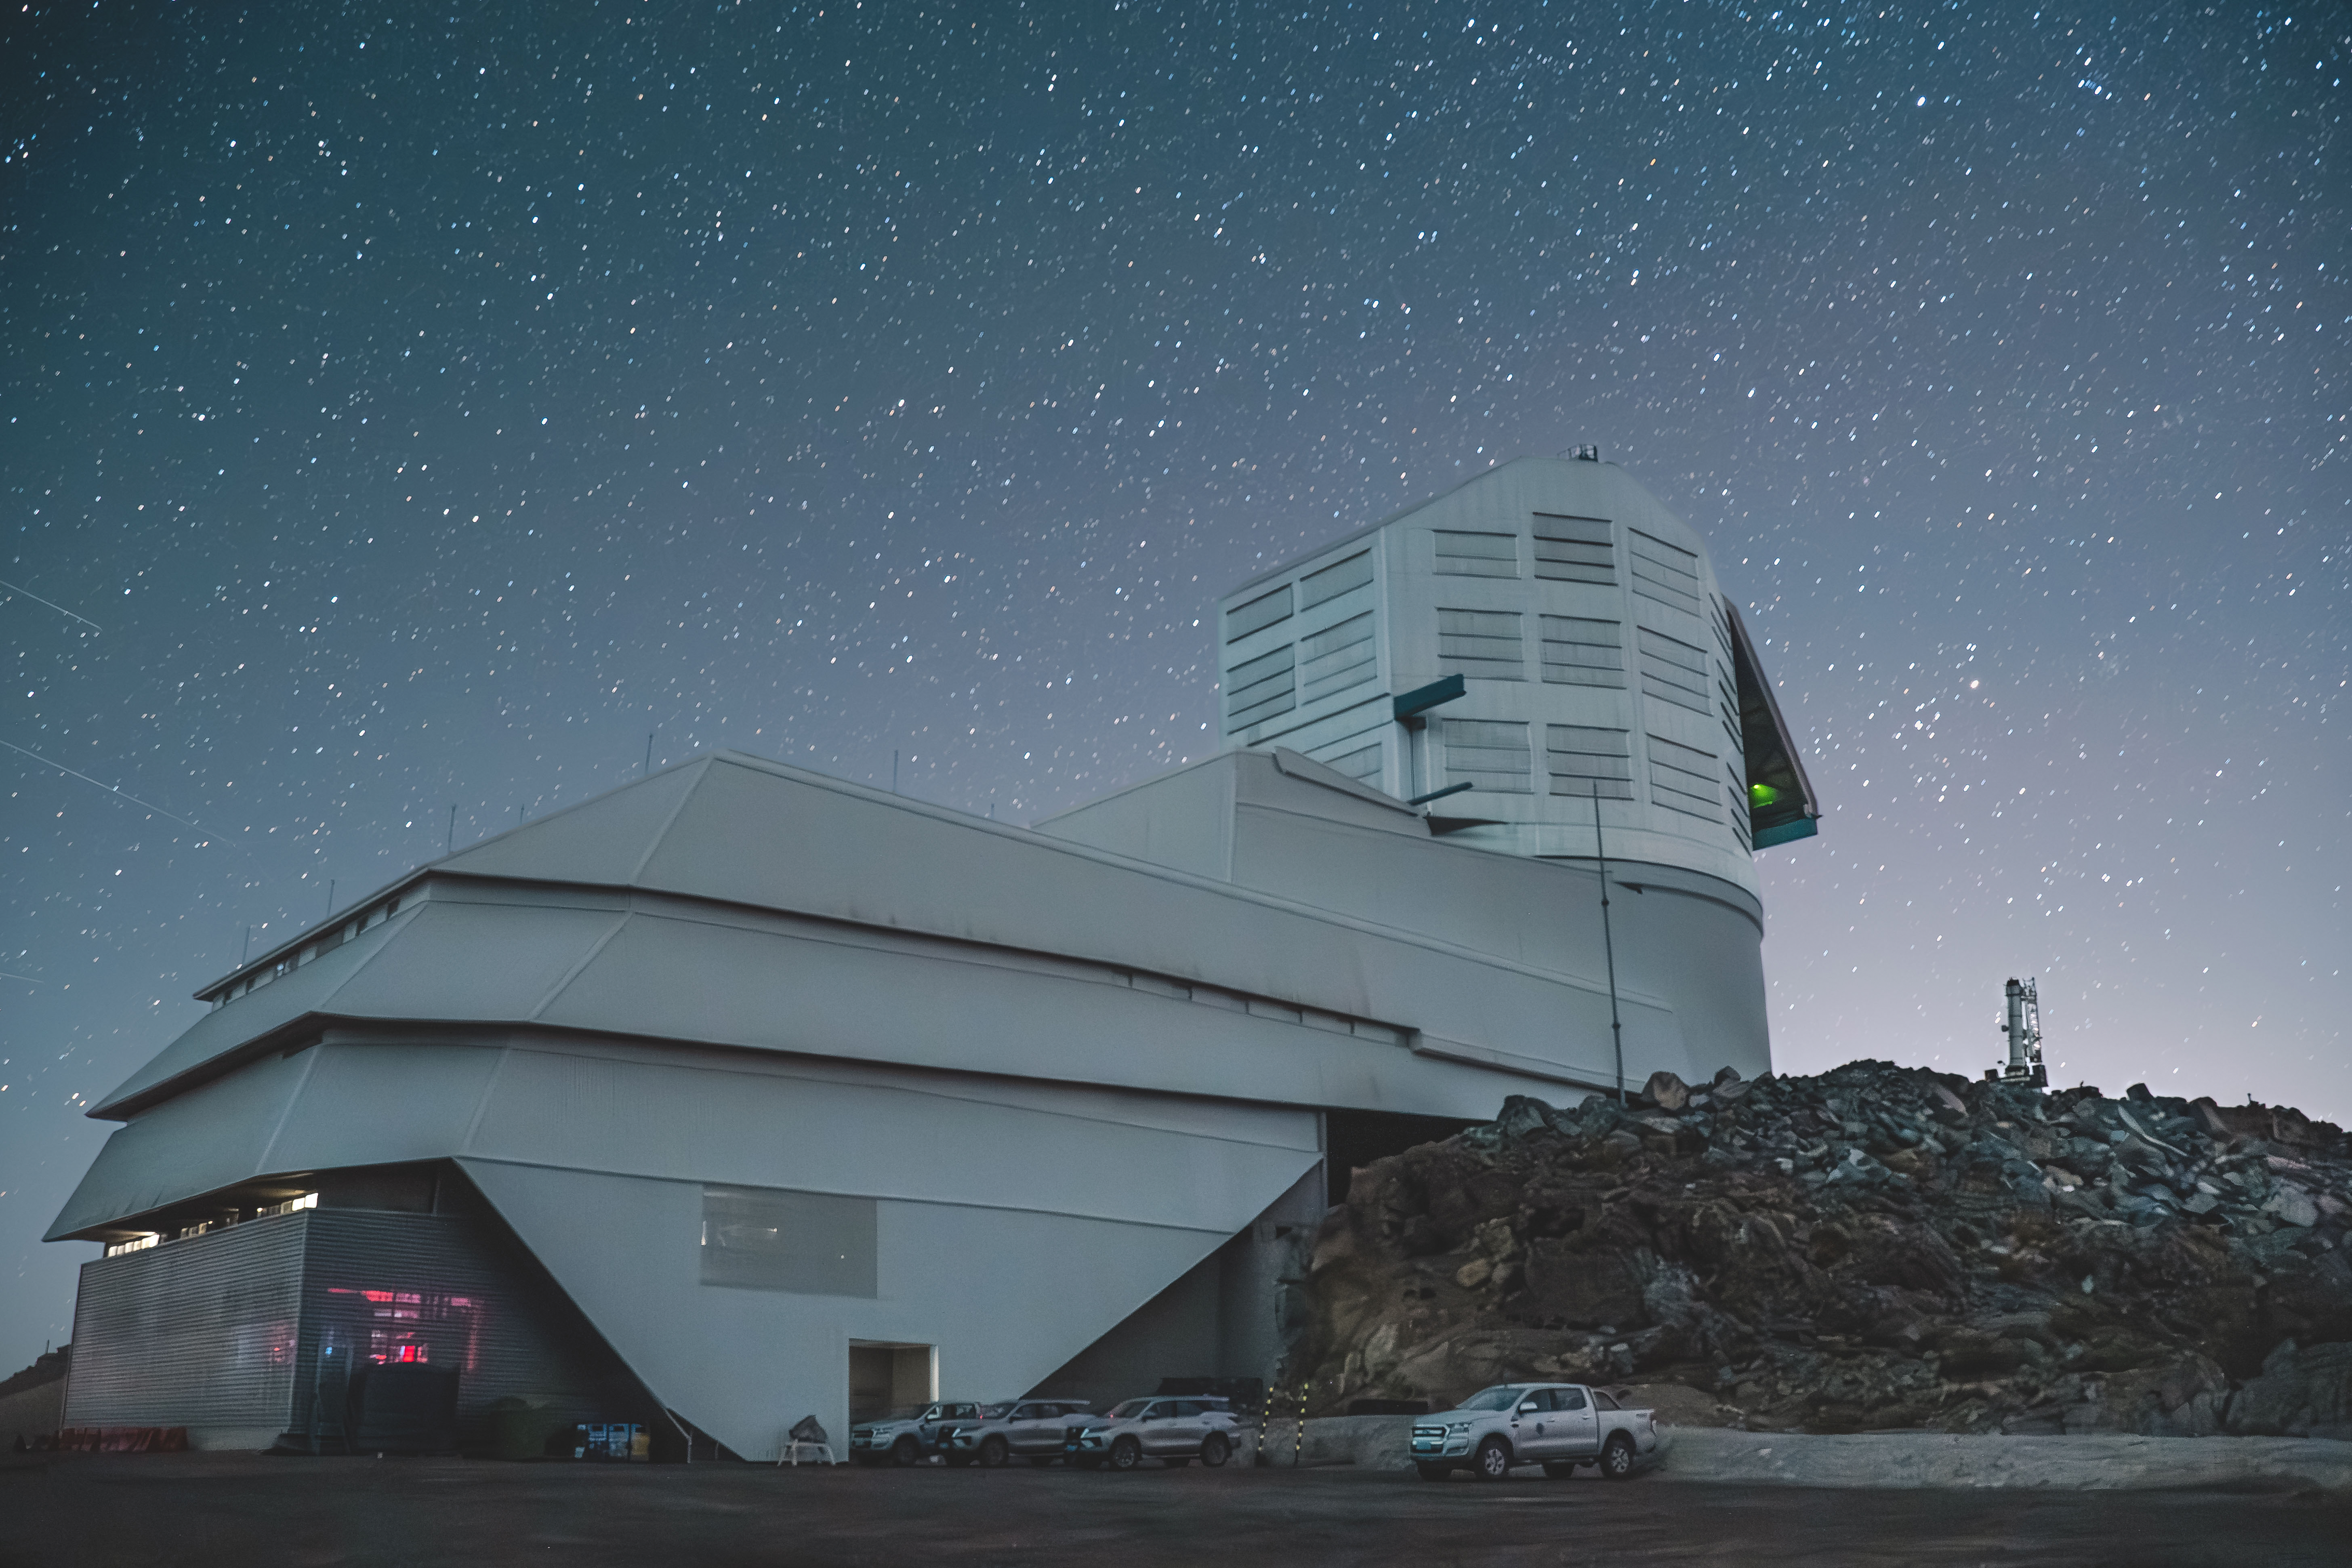

Rubin at Night

Vera C. Rubin Observatory at night in March 2024.

Credit: RubinObs/NOIRLab/SLAC/NSF/DOE/AURA/A. Pizarro D.